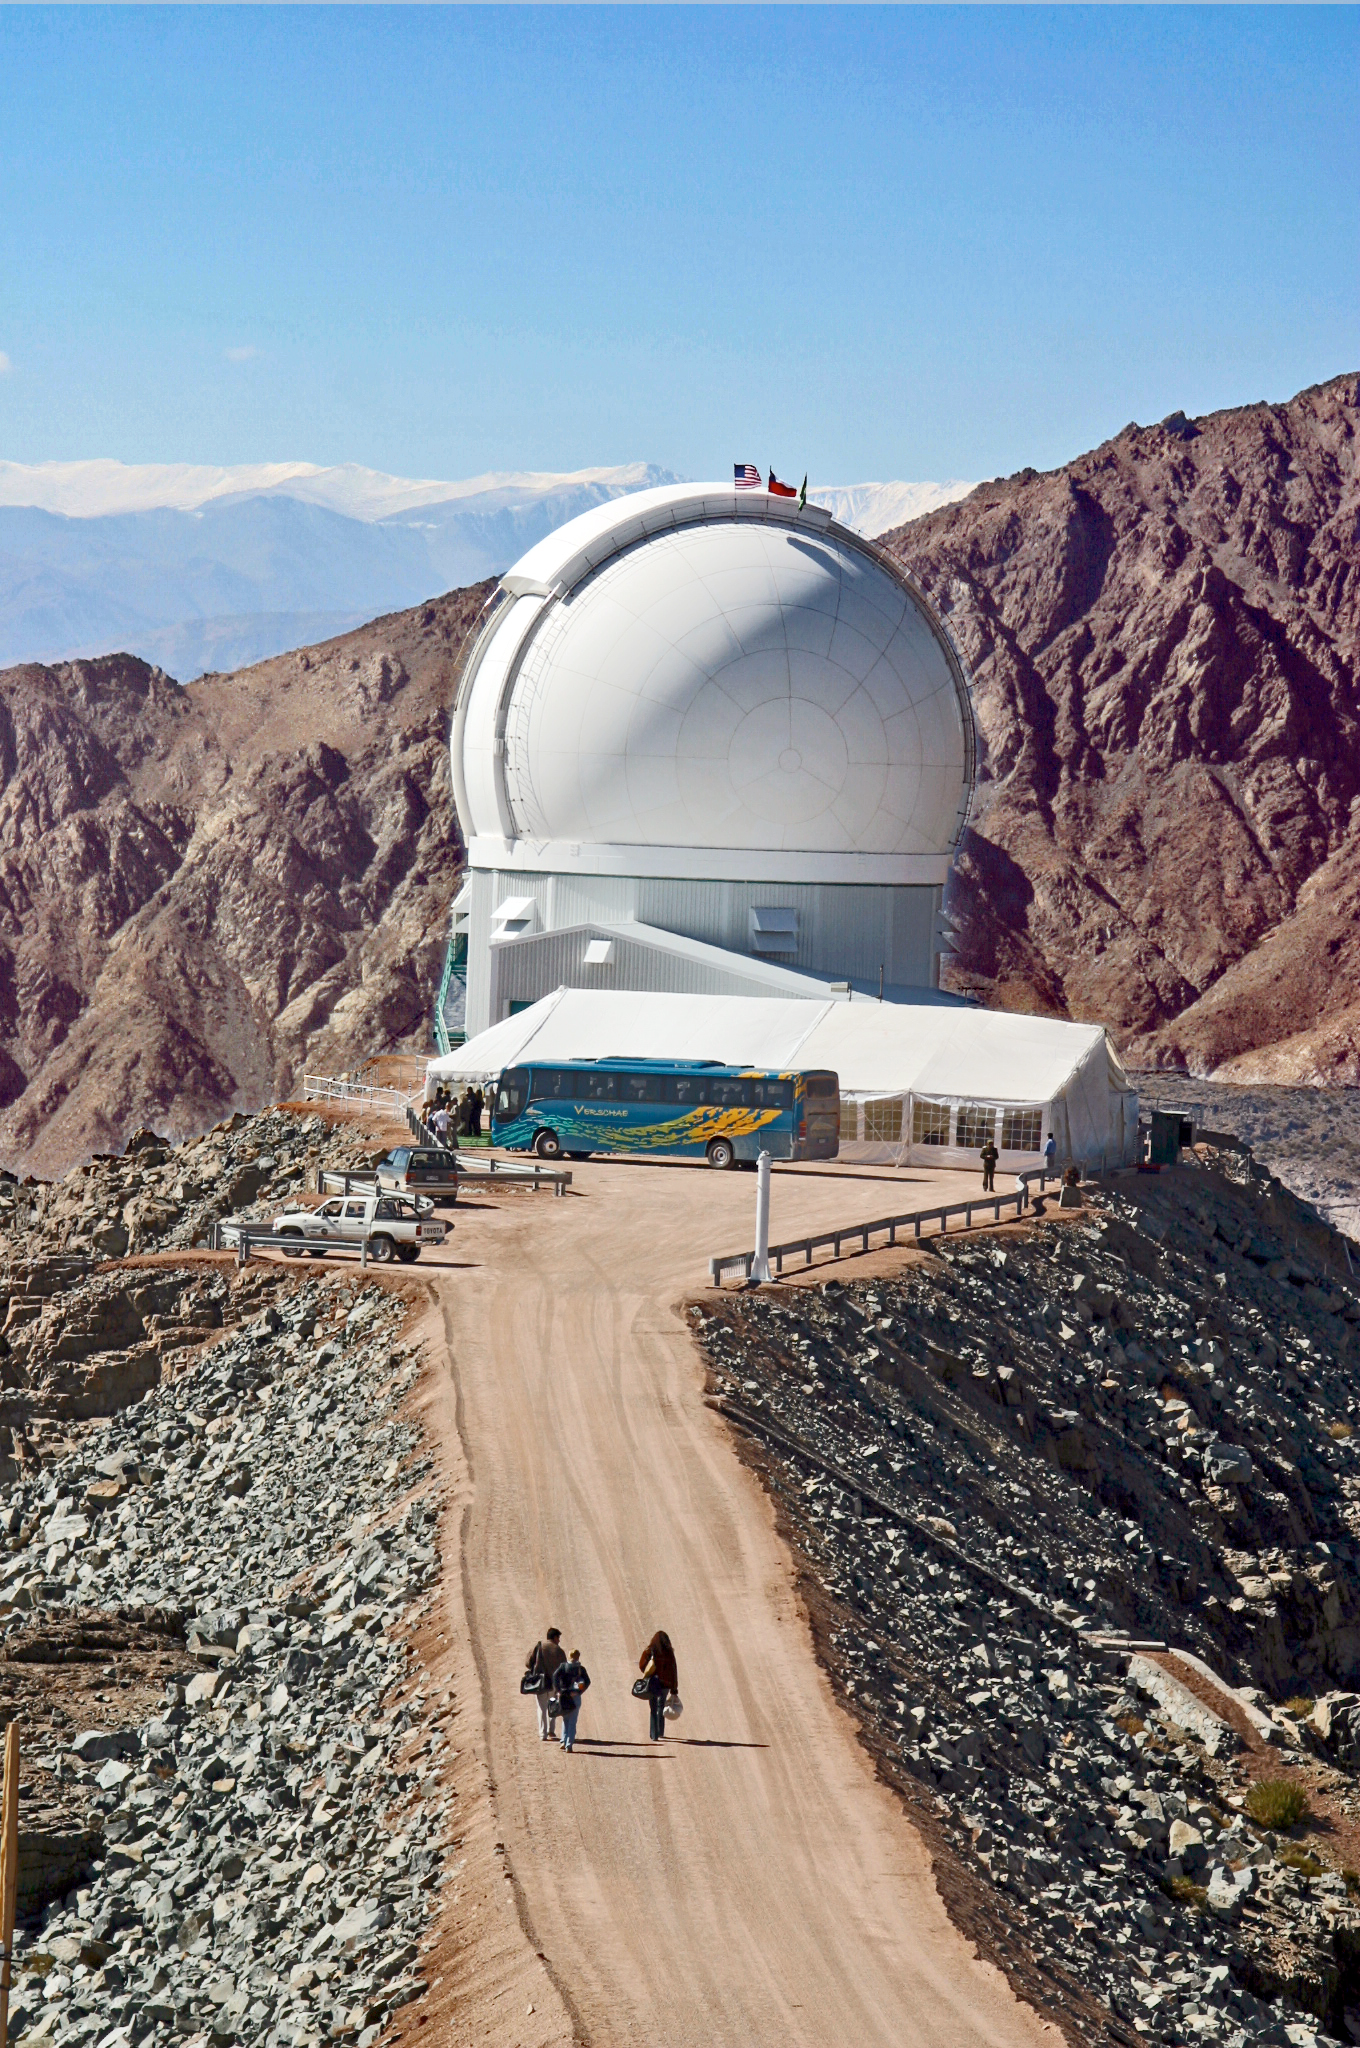

SOAR on Dedication Day (Vertical)

The SOuthern Astrophysical Research Telescope sits atop Cerro Pachón on the day of its dedication, April 17, 2004.

Credit: D. Isbell and NOIRLab/NSF/AURA/